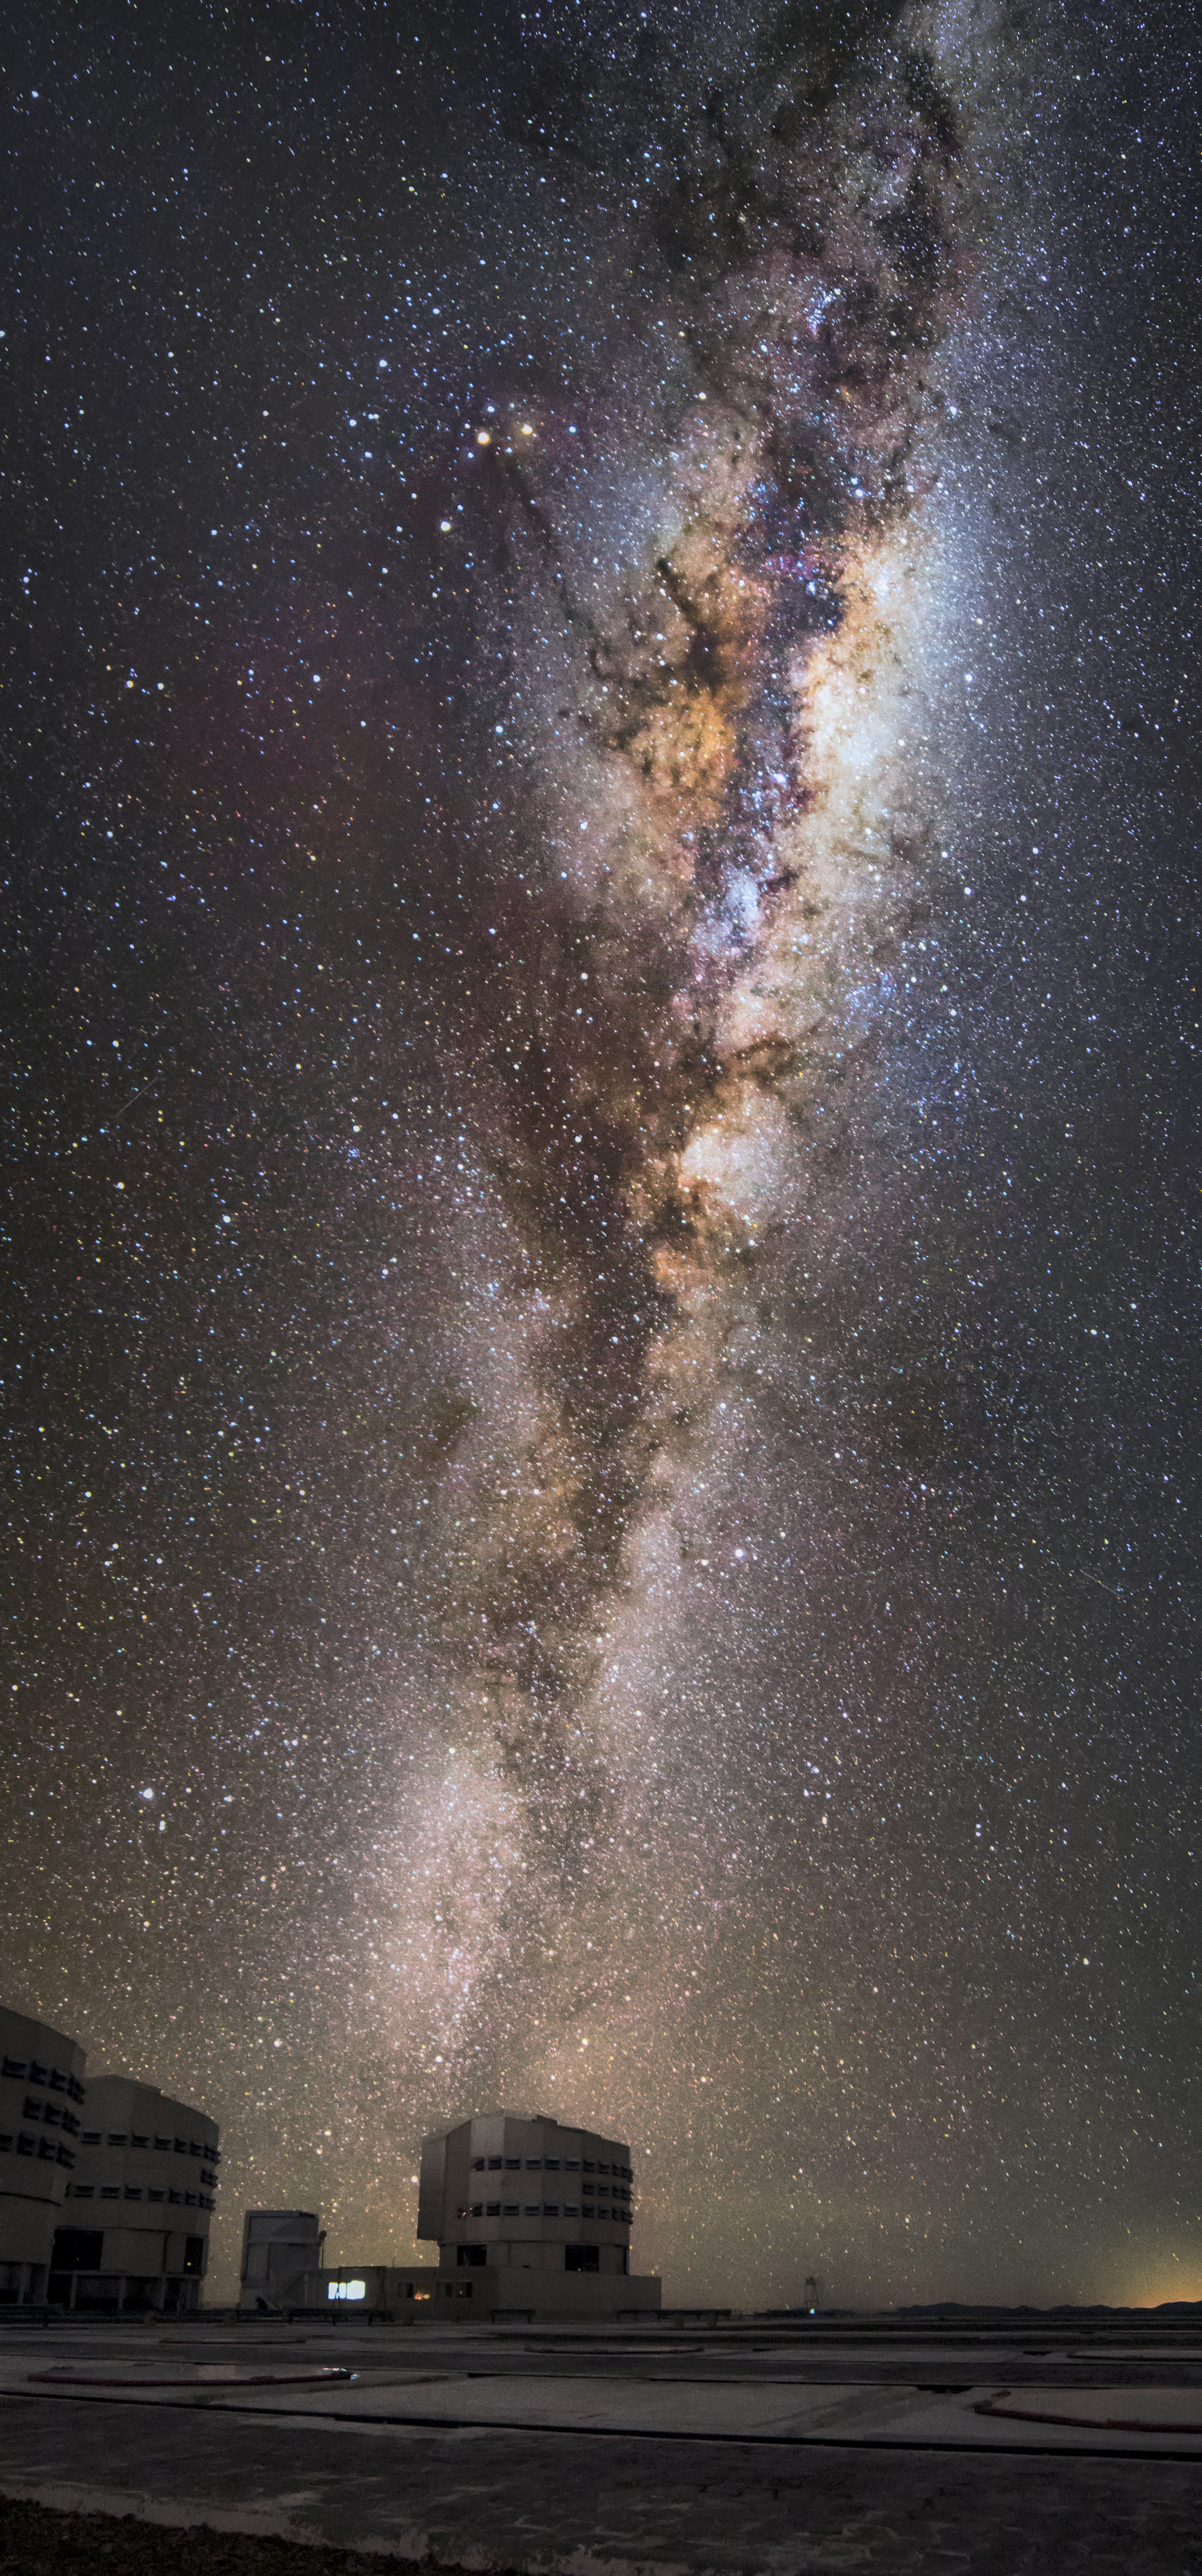

Our gleaming Milky Way

This image taken at Paranal shows our beautifully gleaming Milky Way galaxy. The thick strip of glimmering stars is the plane of the Galaxy. The dark centre may look empty, but it is filled with masses of dust and gas blocking visible light and leaving a shadow through the galaxy's core.

Credit: Juan Carlos Muñoz-Mateos/ESO